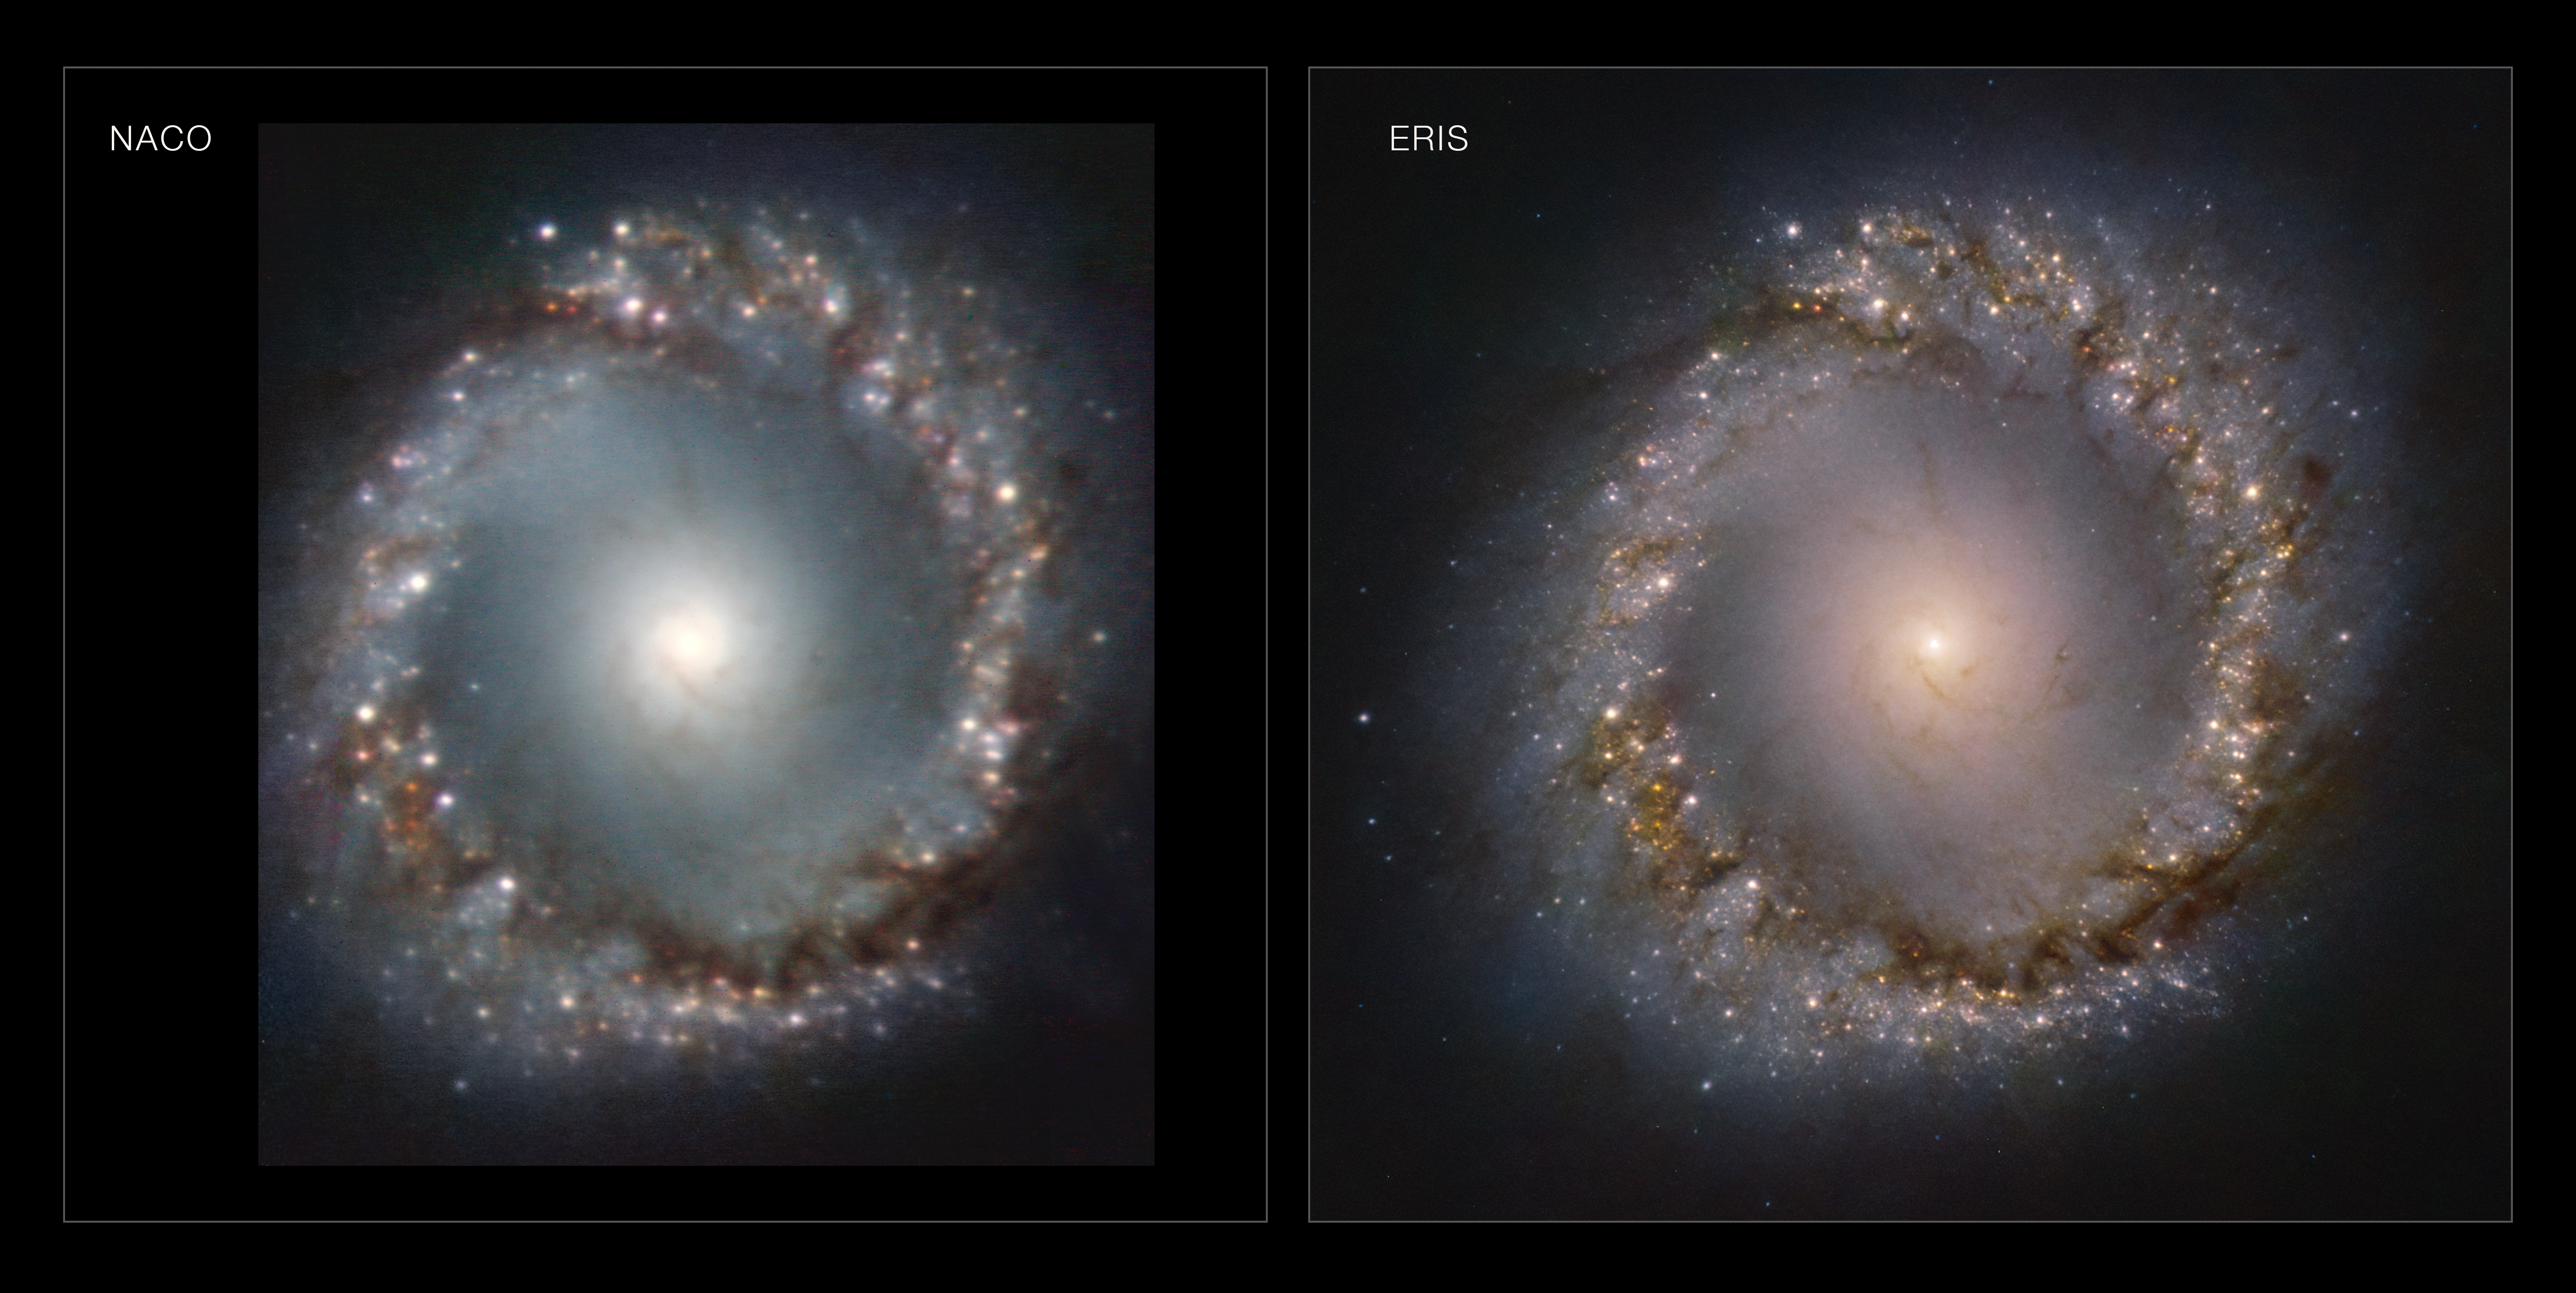

NACO and ERIS comparison of the inner ring of NGC 1097

ERIS, the Very Large Telescope’s newest infrared eye on the sky, reveals the inner ring of the galaxy NGC 1097 in stunning detail. This galaxy is located 45 million light-years away from Earth, in the constellation Fornax. ERIS has captured the gaseous and dusty ring that lies at the very centre of the galaxy. The bright spots in the ring are stellar nurseries, shown in unprecedented detail.

This image has been taken through four different filters by ERIS’s state-of-the-art infrared imager, the Near Infrared Camera System — or NIX, which will take over the role of the very successful NACO imager. NACO also used adaptive optics to correct for the blurring caused by atmospheric turbulence, but ERIS’s more modern capabilities, coupled with the VLT’s Adaptive Optics Facility, deliver much sharper images. To put NIX’s resolution in perspective, this image shows, in detail, a portion of the sky less than 0.03% the size of the full Moon.

Credit: ESO/ERIS team